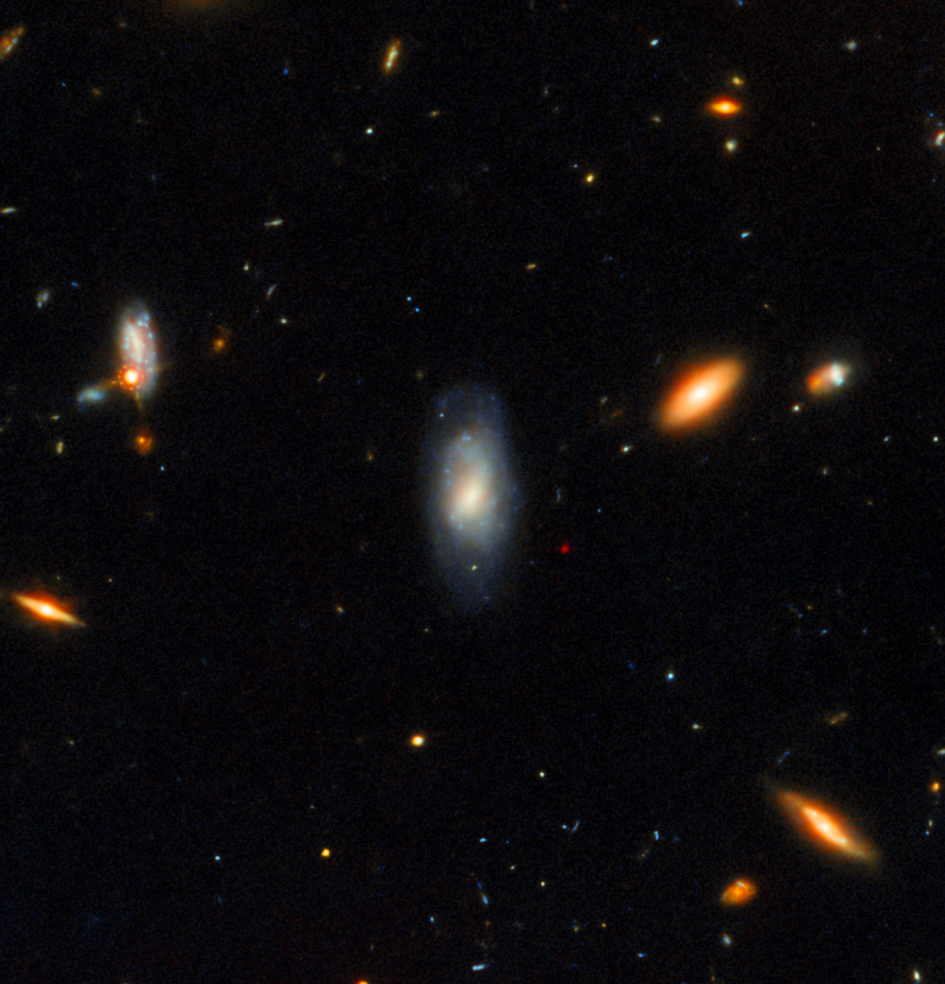

Gemini North and Hubble image of GRB afterglow (unannotated)

This Gemini North image, superimposed on an image taken with the Hubble Space Telescope, shows the telltale near-infrared afterglow of a kilonova produced by a long GRB (GRB 211211A). This discovery challenges the prevailing theory that long GRBs exclusively come from supernovae, the end-of-life explosions of massive stars.

Credit: International Gemini Observatory/NOIRLab/NSF/AURA/M. Zamani; NASA/ESA